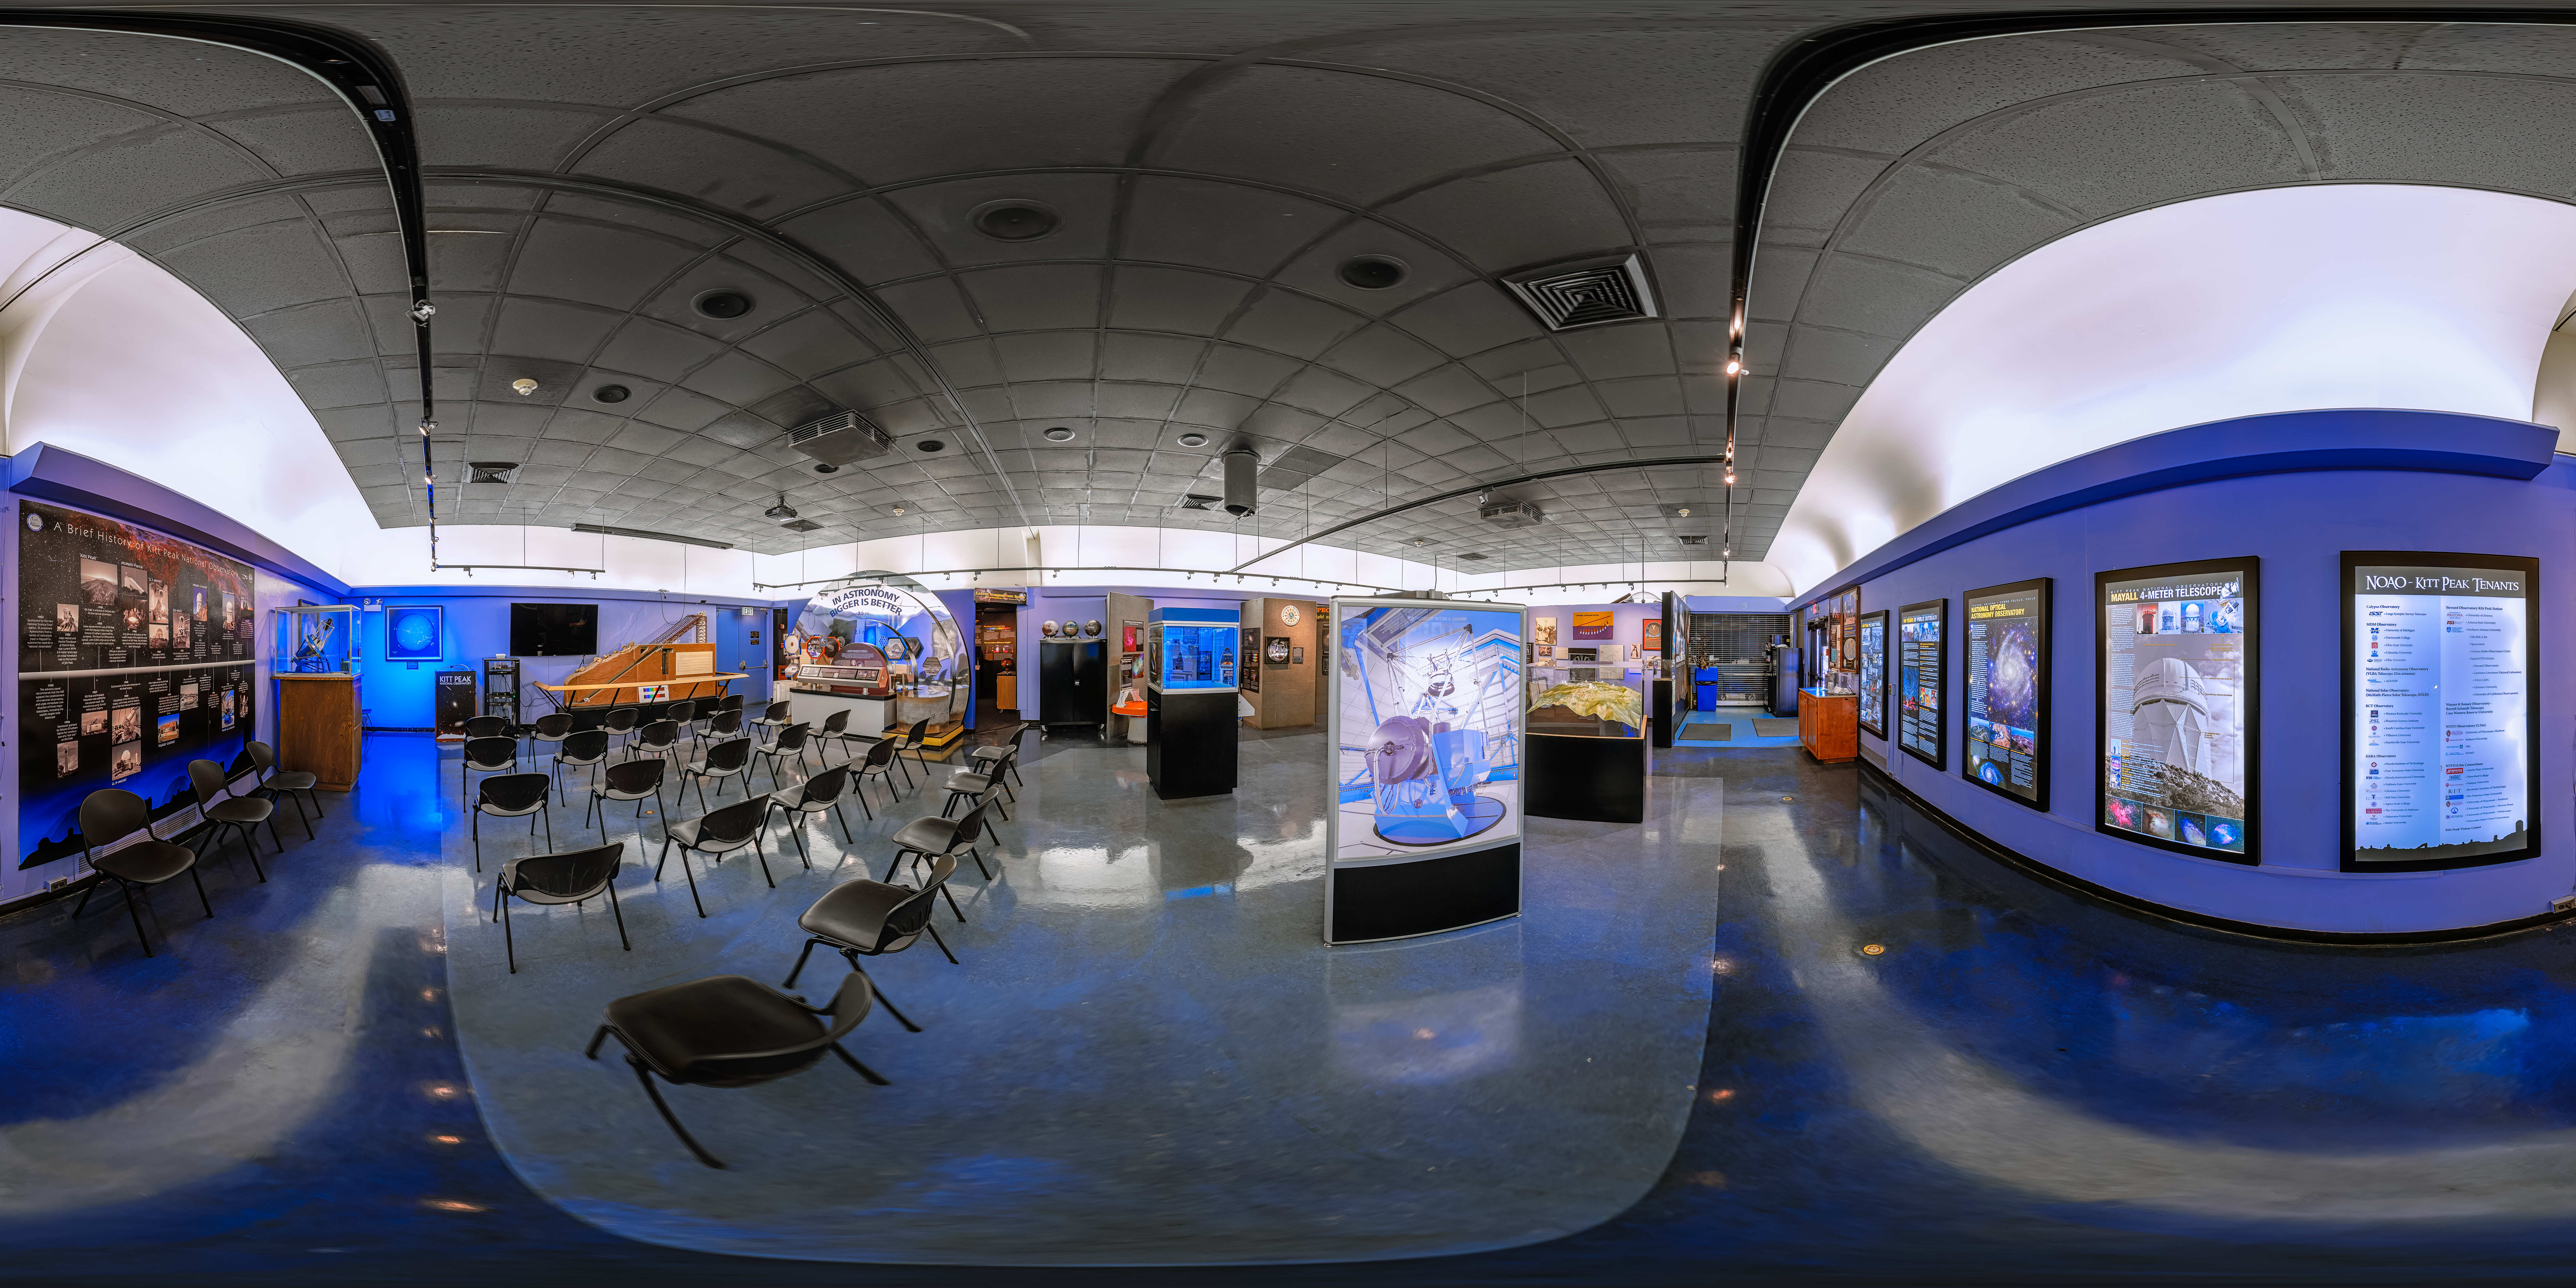

Kitt Peak National Observatory Visitors Center 360 Panorama

A 360 panorama view of the Visitors Center at Kitt Peak National Observatory (KPNO), a Program of NSF NOIRLab.

Credit: KPNO/NOIRLab/NSF/AURA/P. Horálek